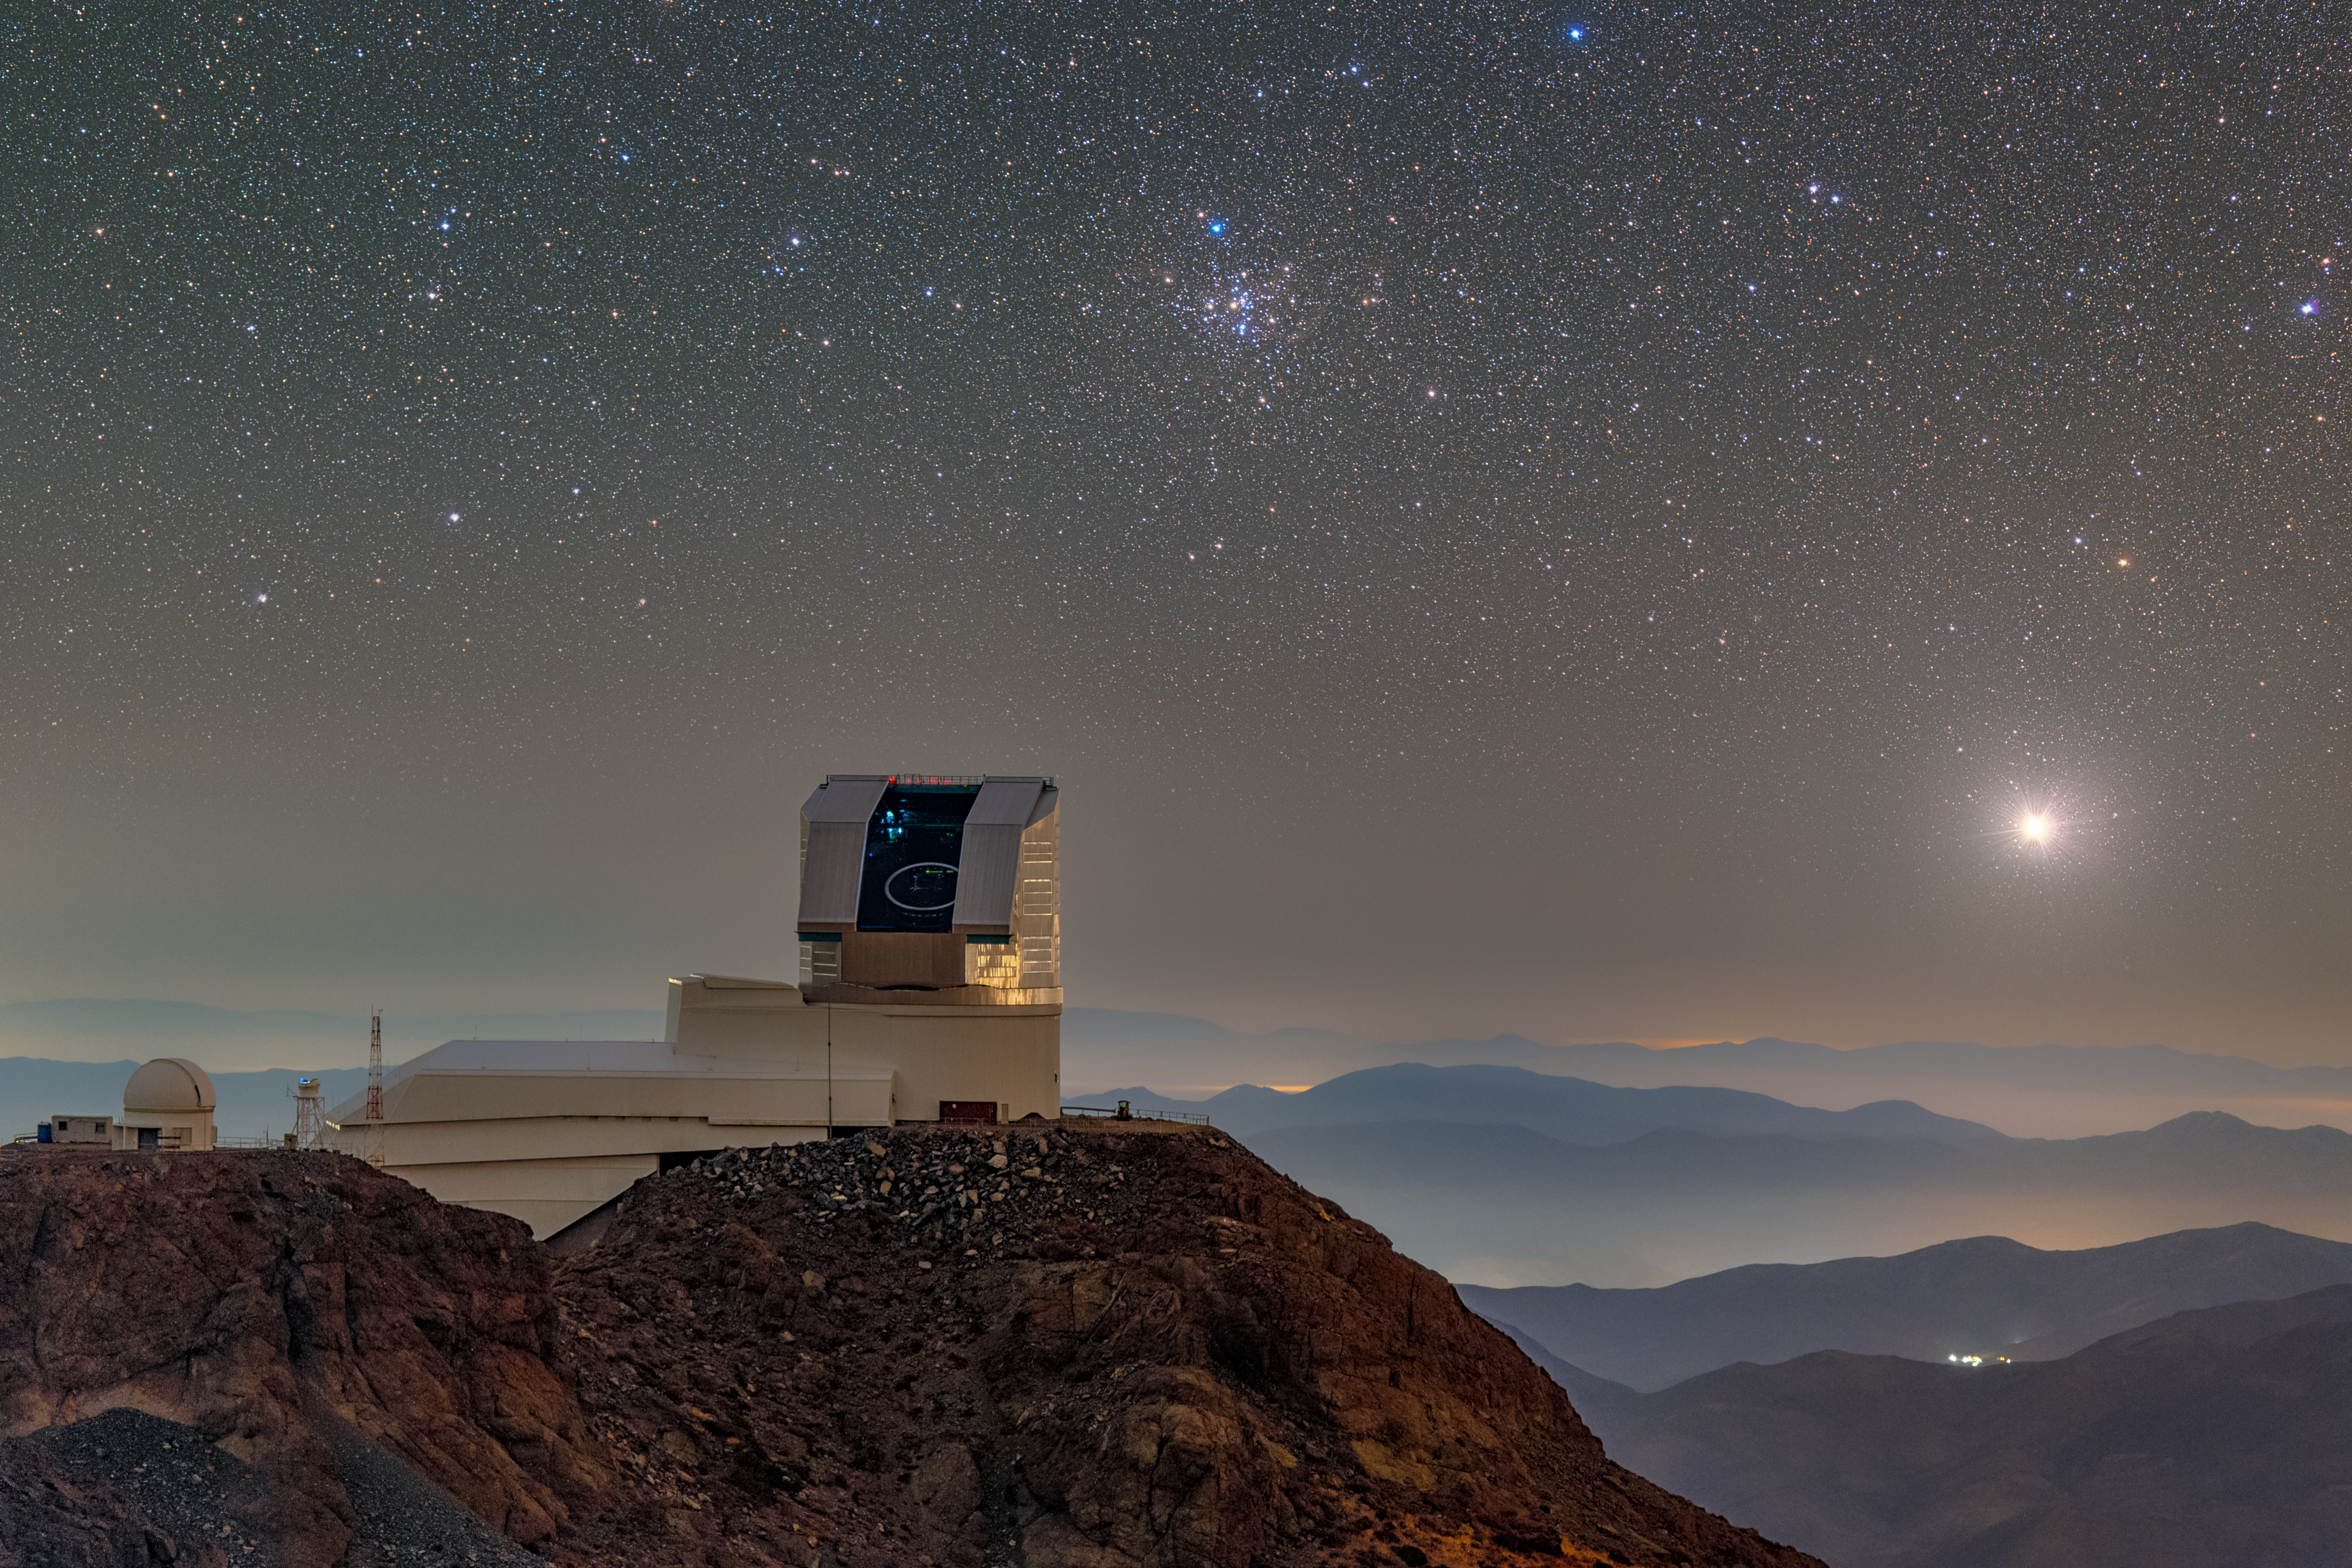

Not-So-Quiet Night at Rubin

While the foothills of the vast Chilean Andes and star-filled sky around NSF–DOE Vera C. Rubin Observatory appear quiet, activity is abundant both above and below. Rubin Observatory is jointly funded by the U.S. National Science Foundation (NSF) and the U.S. Department of Energy's Office of Science (DOE/SC). Rubin is a joint program of NSF NOIRLab and DOE’s SLAC National Accelerator Laboratory, which cooperatively operate Rubin.

This image was captured during Rubin’s First Look observing run in April 2025. Staff are bustling inside the building as Rubin’s dome is open and the Simonyi Survey Telescope inside points to the night sky. To the left of Rubin is the Rubin Auxiliary Telescope (AuxTel), a 1.2-meter telescope that improves the accuracy of Rubin data.

In the sky above Rubin, Sirius (right) and Messier 41 (center) are visible. Messier 41, also known as the Little Beehive Cluster, is a small open cluster of about one hundred stars held together through mutual gravitational pull. Open clusters are great tools for researching stellar evolution and determining astronomical distances. Rubin’s science goals include understanding how the Milky Way formed and the nature of dark matter and dark energy. Open clusters will be among the celestial tools astronomers use to answer some of these questions during Rubin’s upcoming 10 years of operation.

Petr Horálek, the photographer, is a NOIRLab Audiovisual Ambassador.

Credit: NSF–DOE Vera C. Rubin Observatory/NOIRLab/SLAC/AURA/P. Horálek (Institute of Physics in Opava)